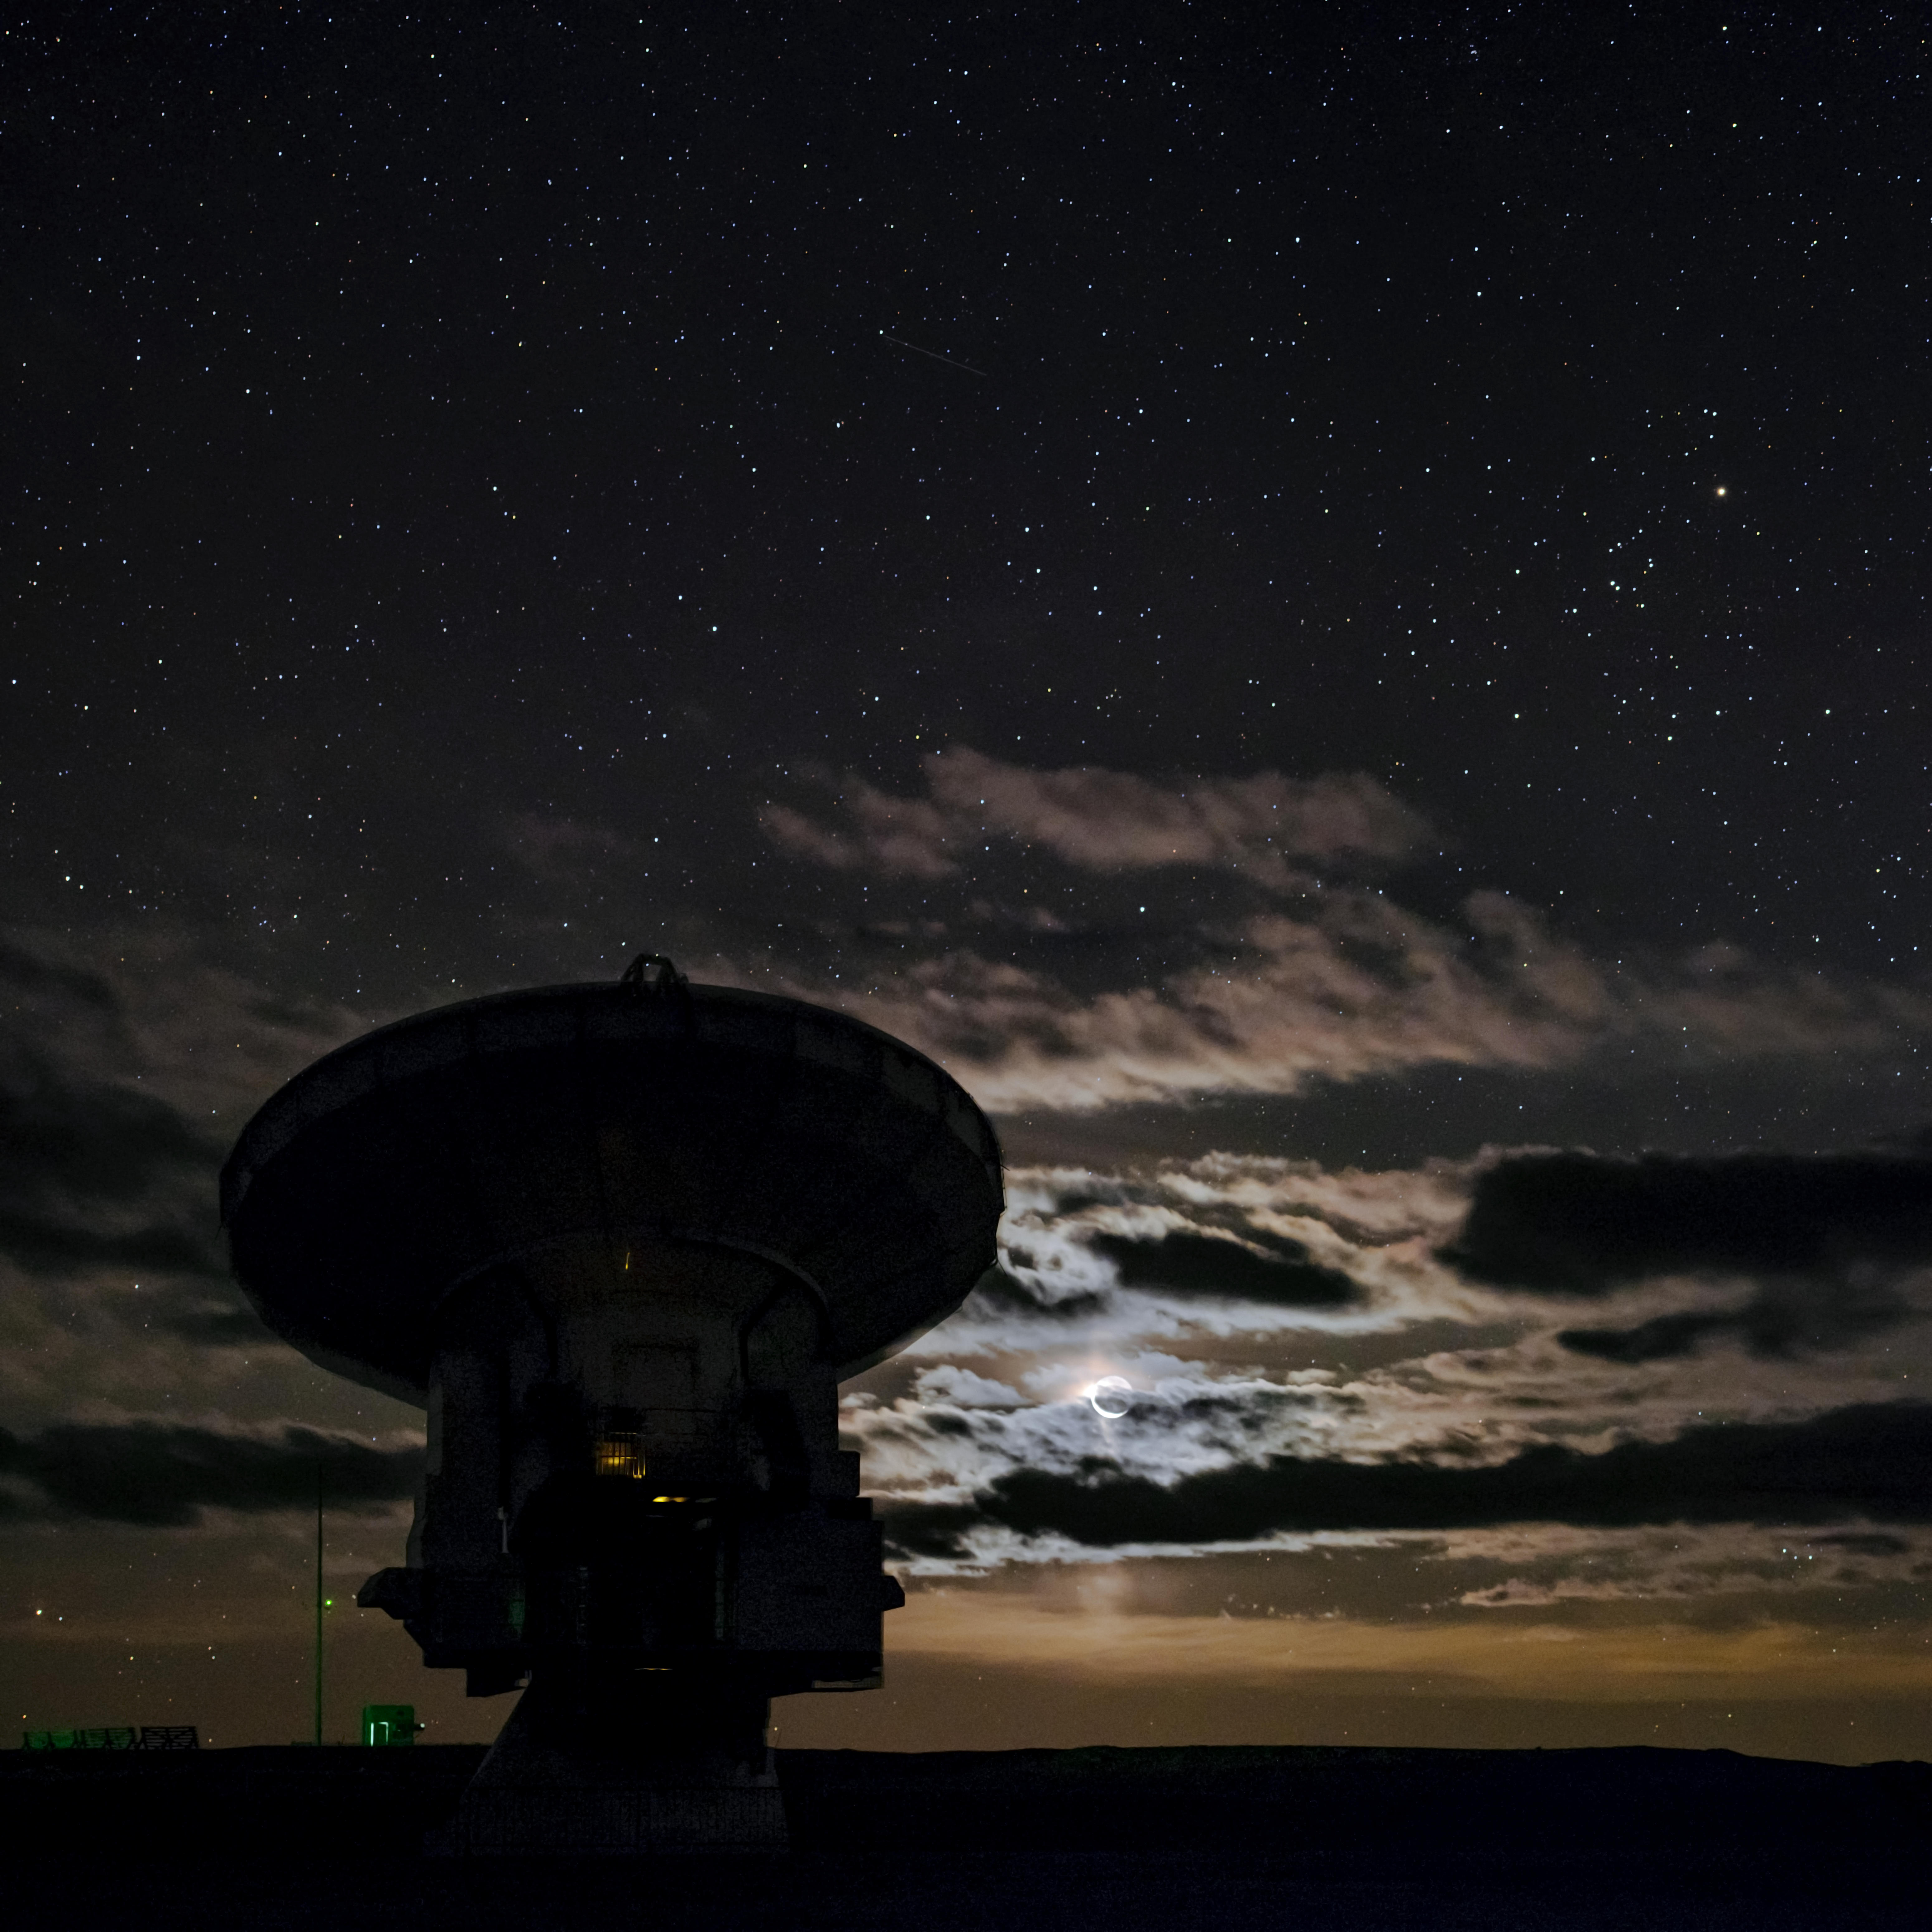

Glowing Moon ALMA silhouette

The beautiful backdrop of the glowing Moon perfectly sillhouettes one of the 66 antennas that make up the Atacama Large Millimetre Array (ALMA), high up in the Atacama desert of northern Chile.

Credit: ESO/B. Tafreshi (twanight.org)